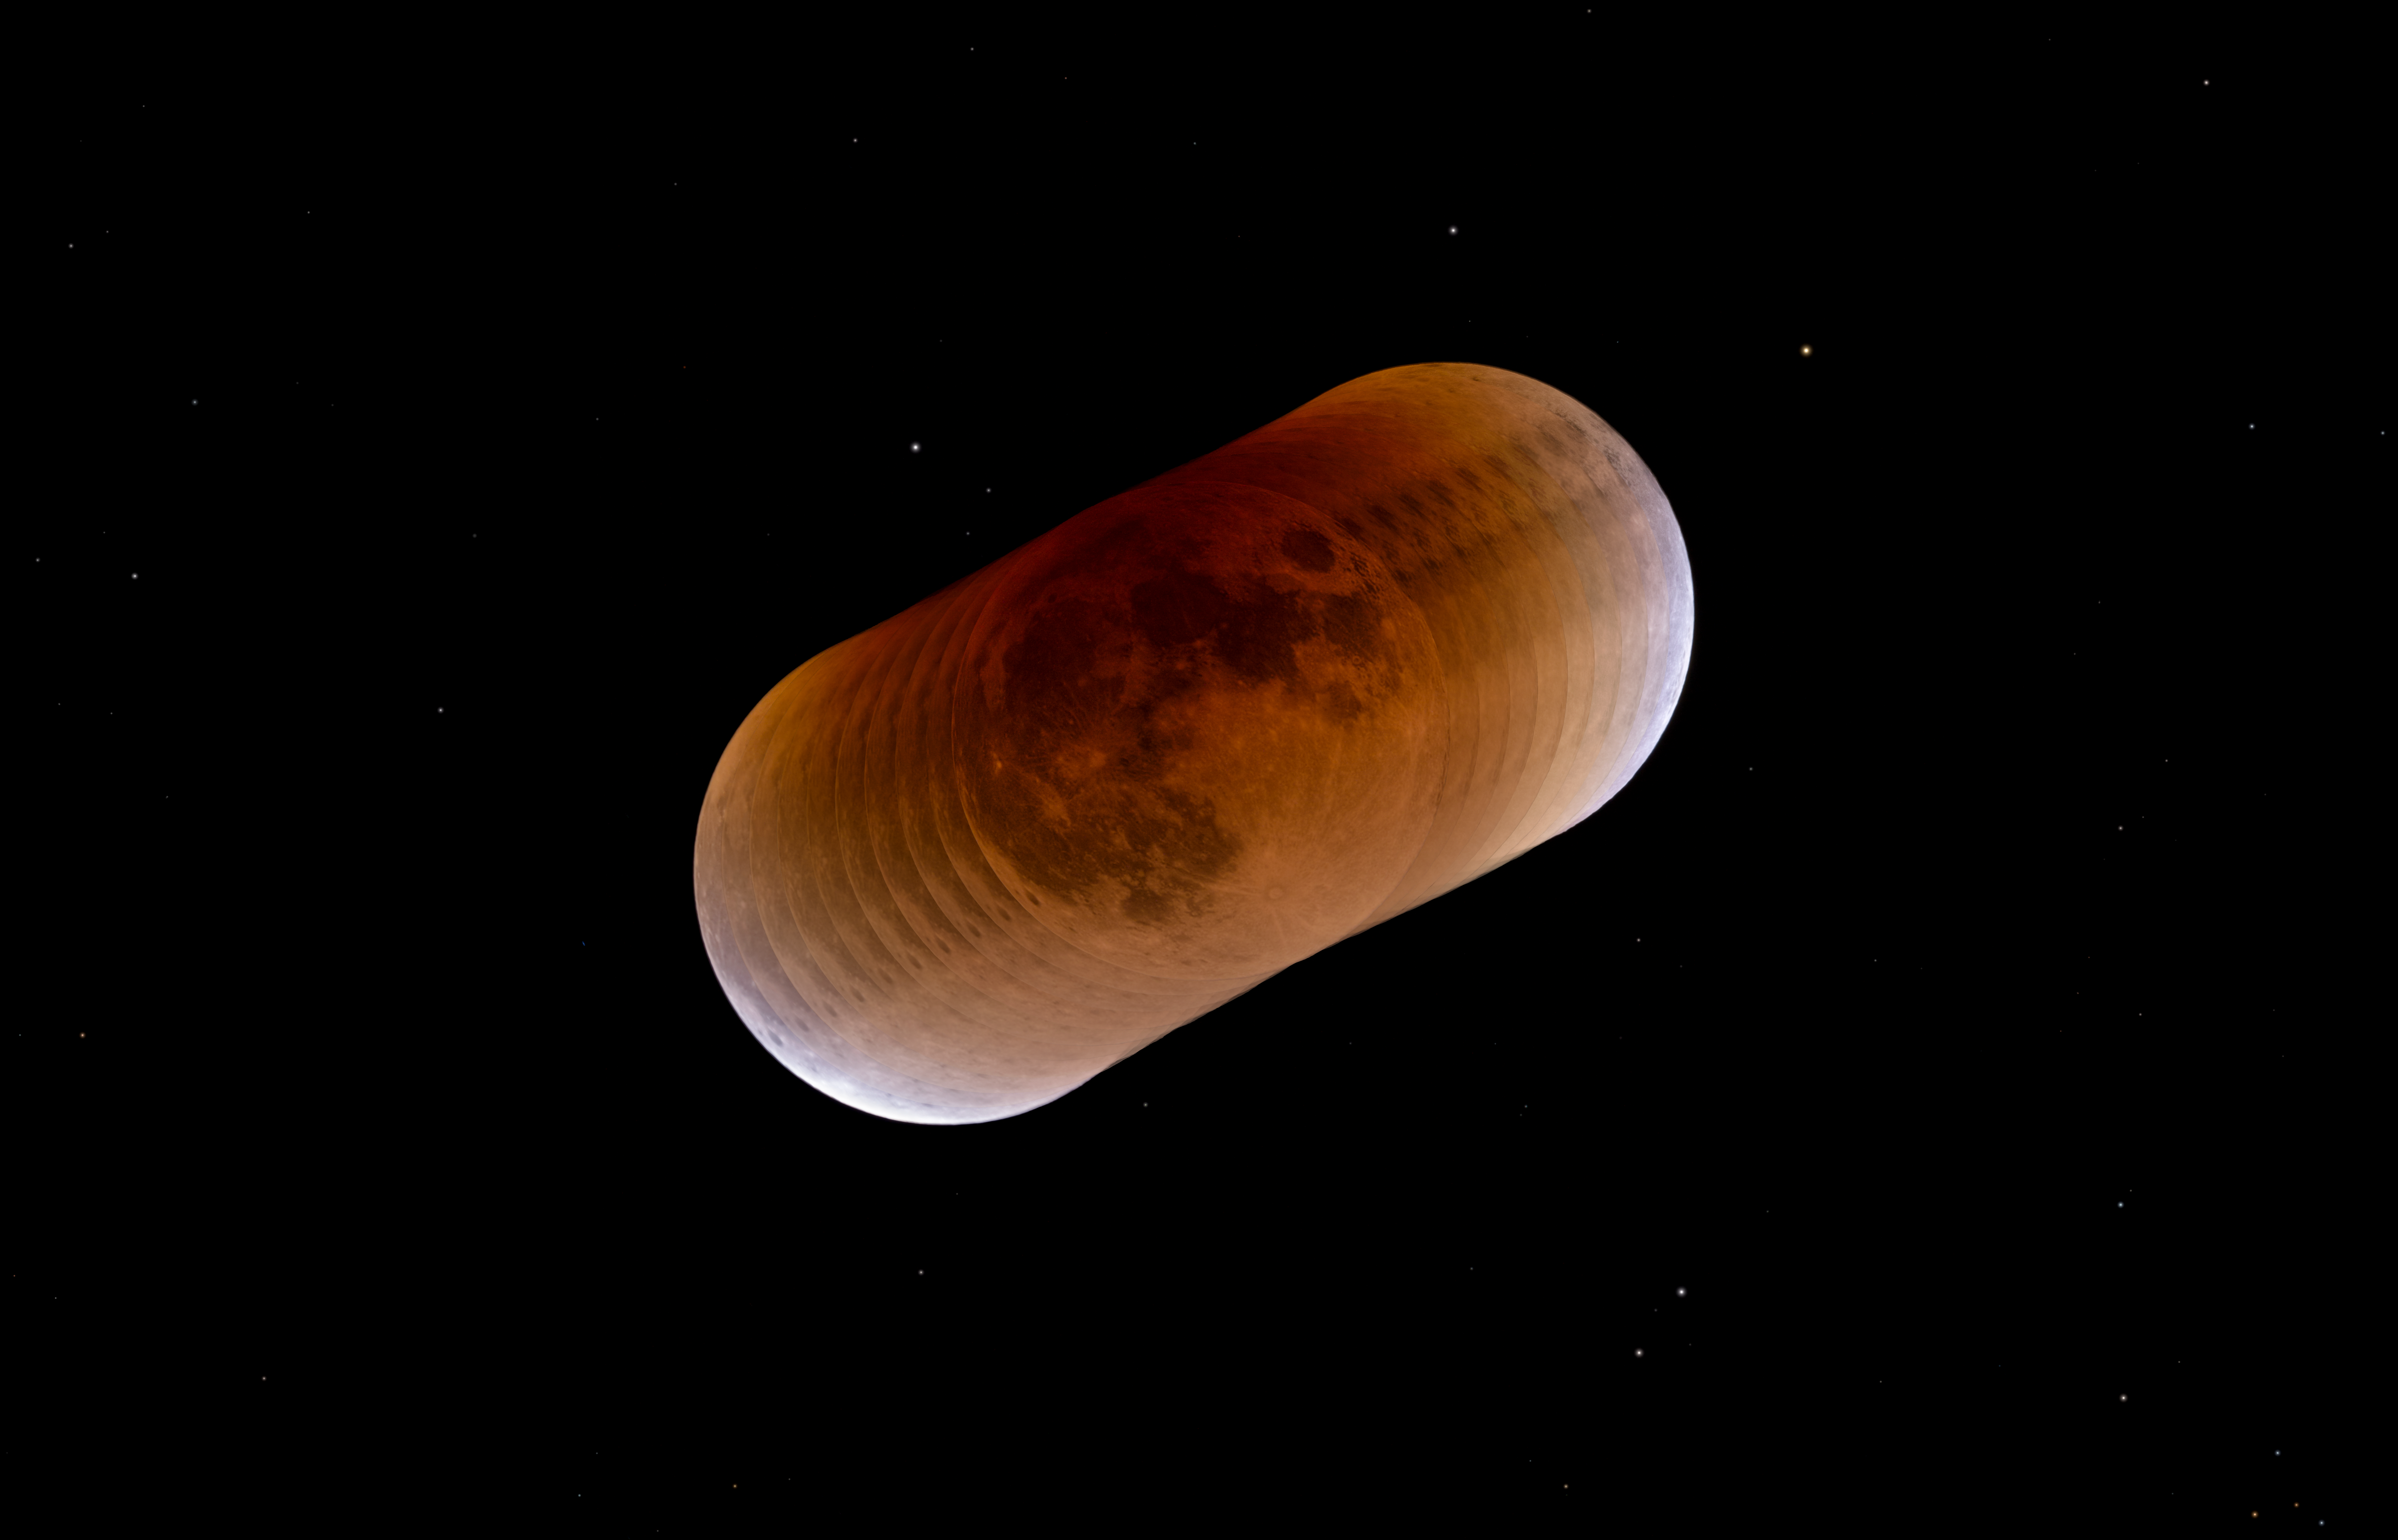

Lunar eclipse mosaic

The lunar eclipse on the 31st of January 2018 occurred when our satellite was also in its perigee, or its closest distance to Earth, as well as being the second full moon in the month of January. This infrequent event was called a super blue blood moon and was widely photographed around the world (with the only exception of regions between 70° West to 50° East, where it was not visible).

This image follows the movement of the moon through Earth's shadow during the total lunar eclipse. To the right and left sides, a brighter edge of Eart's shadow shines at the brim of the Moon, announcing the beginning and the end of the eclipse.

Credit: P. Horálek/ESO